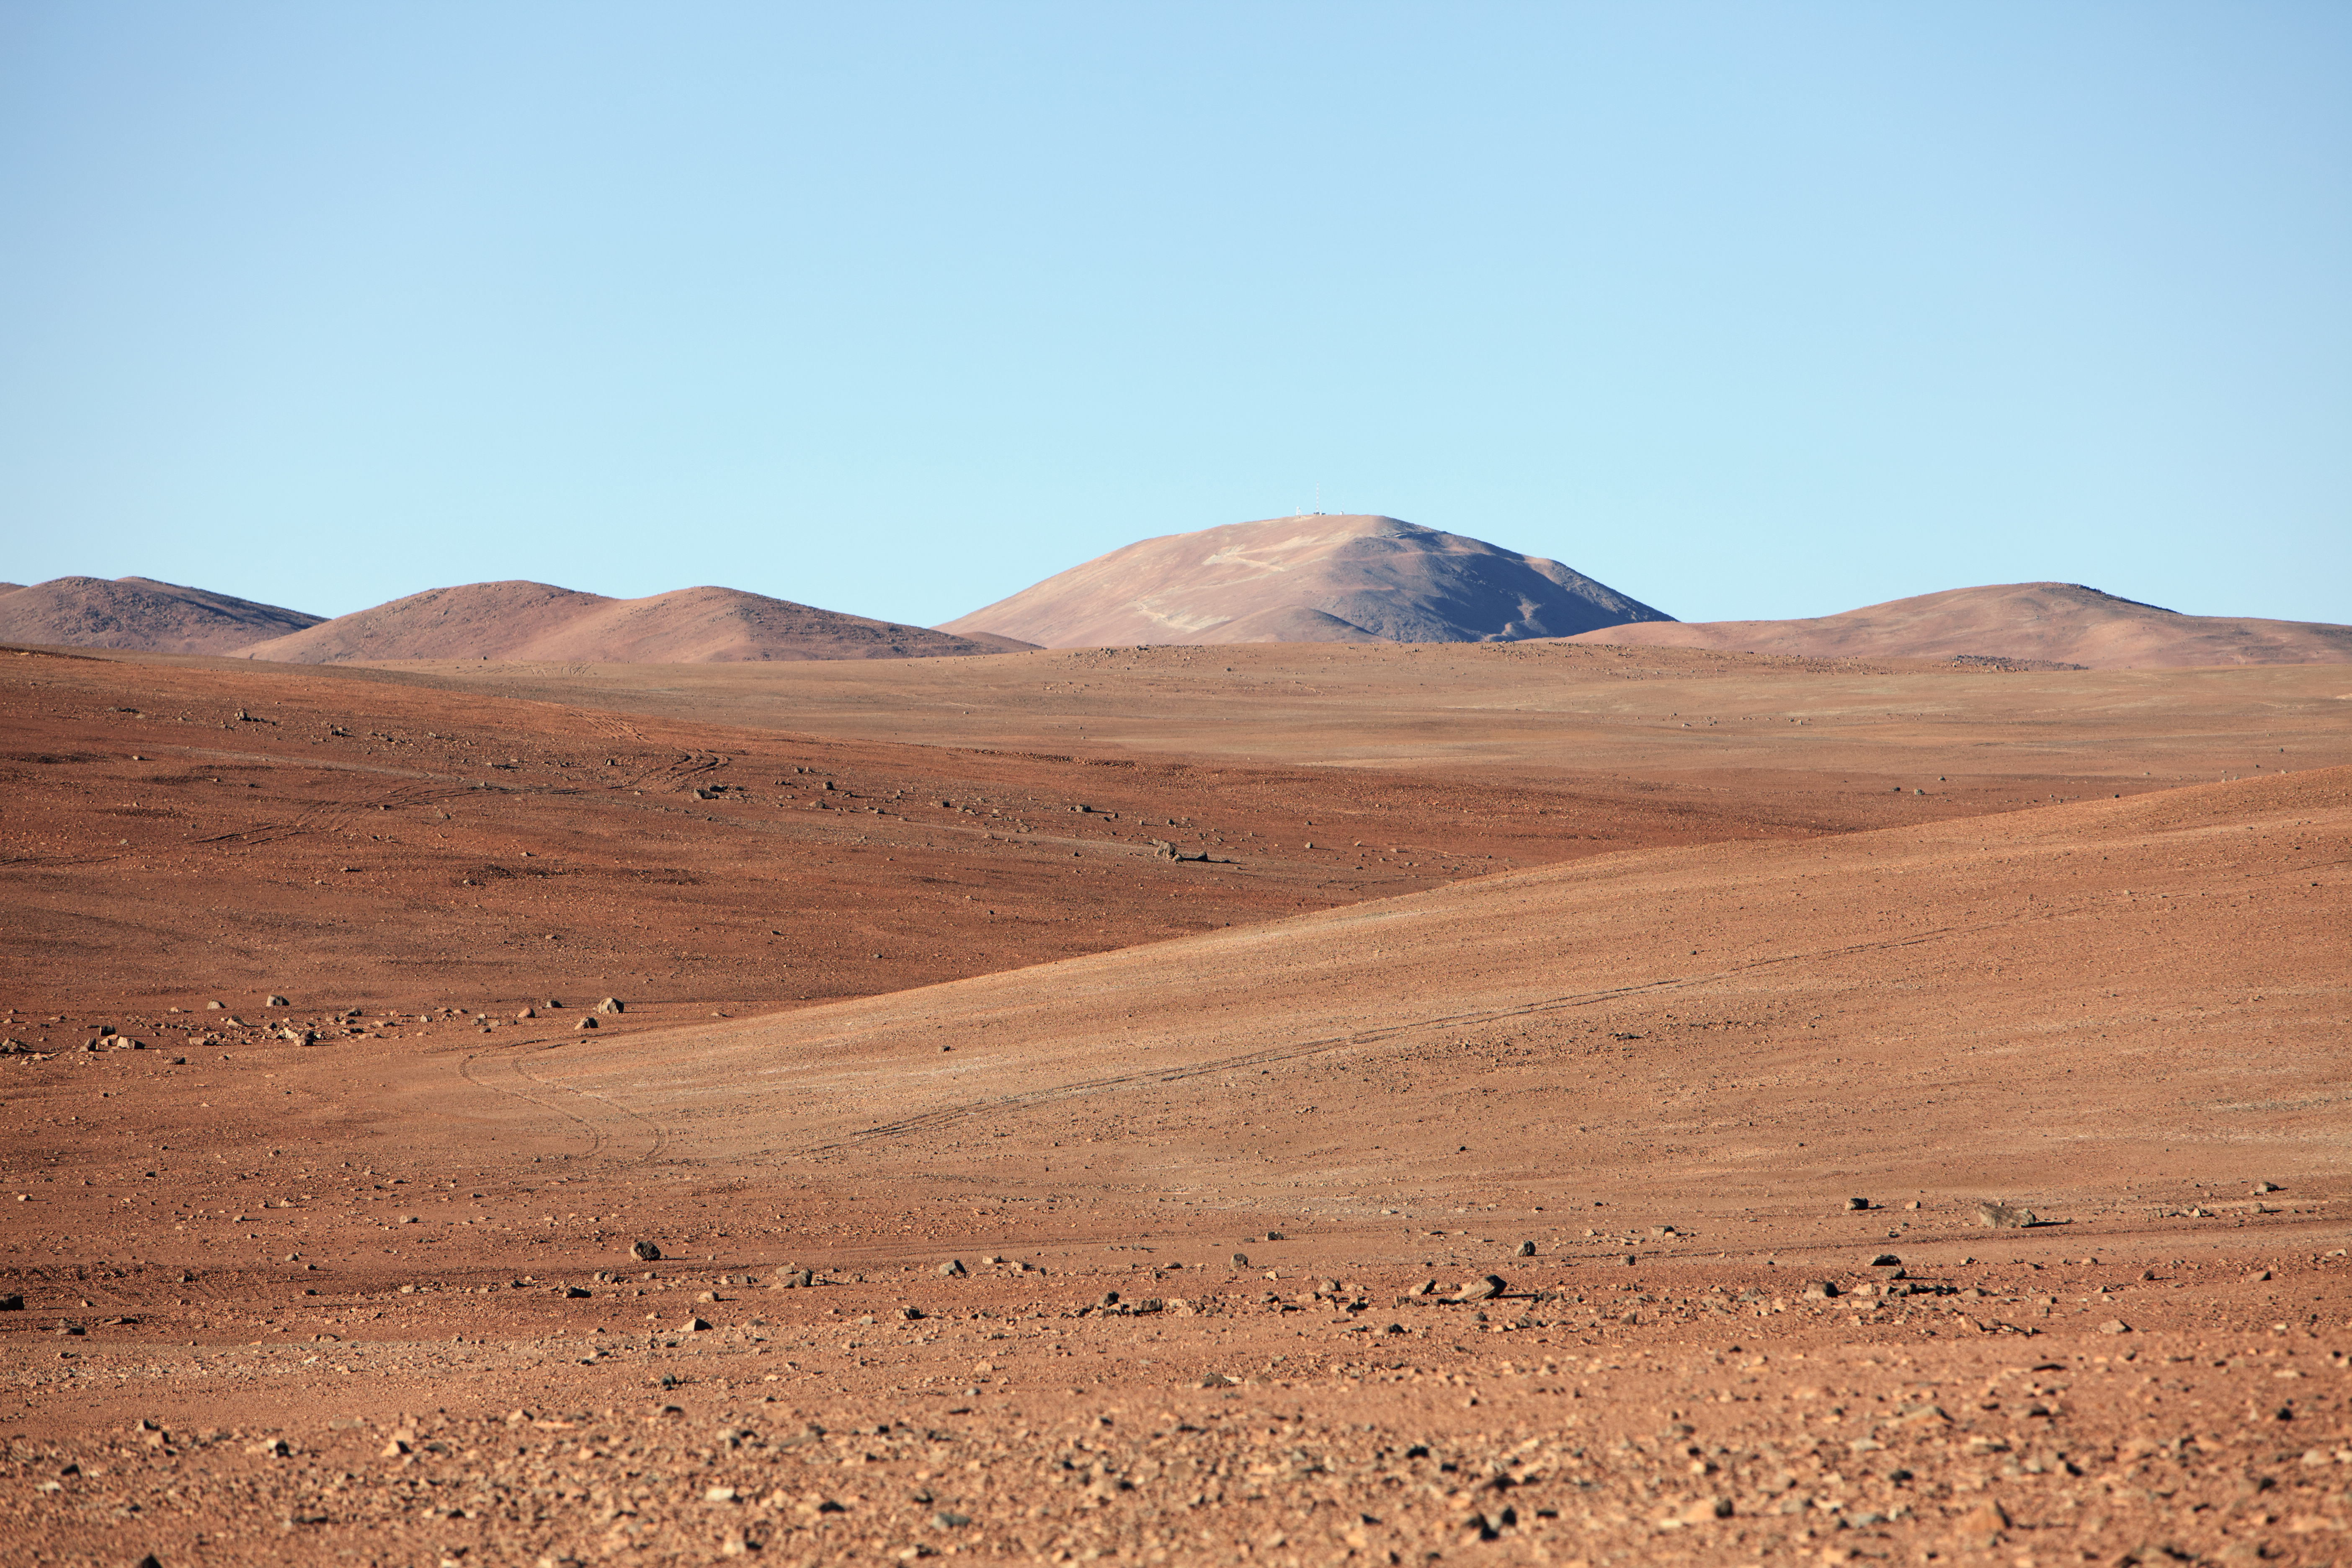

Heading to Armazones

On the road from Paranal to Cerro Armazones, which can be seen in the distance.

Credit: ESO